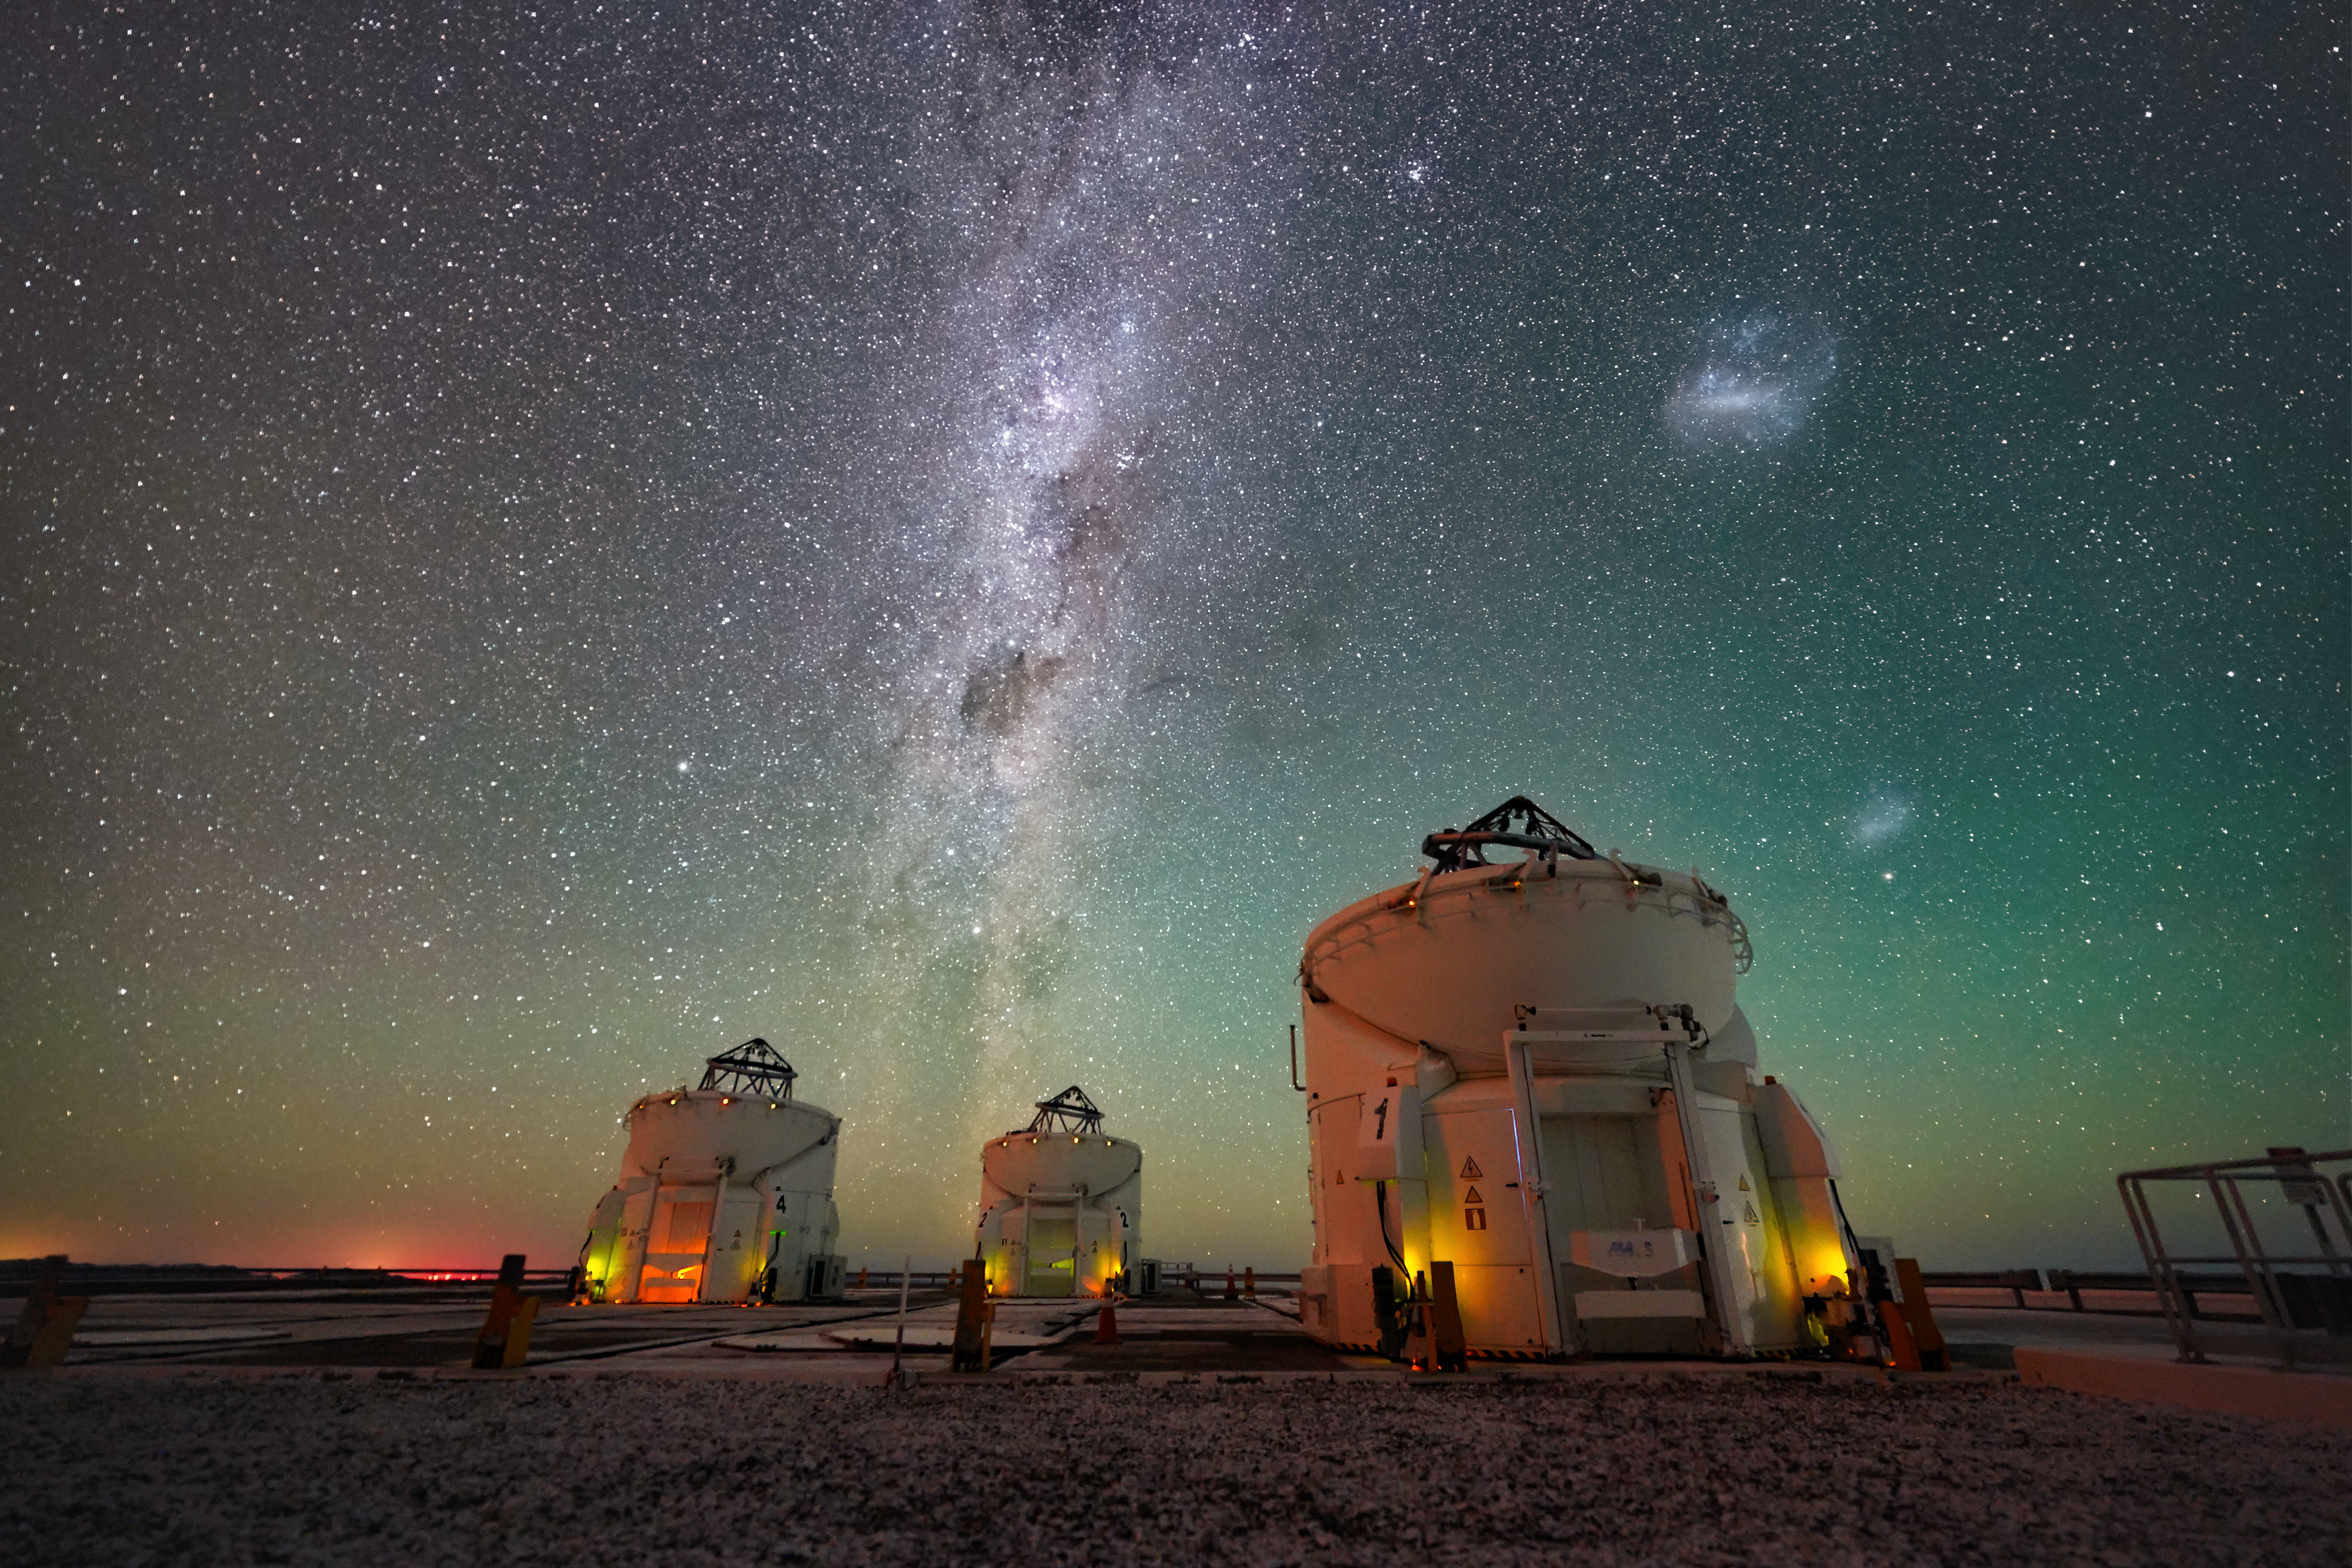

Watching our cosmic neighbourhood

Today’s Picture of the Week shows the stunning night sky above three of the Auxiliary Telescopes (ATs) at ESO’s Paranal Observatory, in Chile’s Atacama Desert. Conditions at the site make it one of the best places on Earth for astronomical observations, with the band of the Milky Way, as well as the Large and Small Magellanic Clouds, visible to the naked eye.

The Large and Small Magellanic Clouds are satellite galaxies that orbit the Milky Way, at distances of about 160 000 and 200 000 light-years, respectively. They are irregular dwarf galaxies, gravitationally bound to our more massive home galaxy. The Small Magellanic Cloud and the lowest part of the Milky Way appear here bathed in green airglow, very faint light emitted by oxygen atoms high up in the atmosphere.

While only three telescopes are pictured in this image, there are, in total, four ATs feeding light into the Very Large Telescope Interferometer (VLTI). These telescopes, each with a 1.8-metre main mirror, can be moved along tracks to 30 different observing points. They all look at the same target, creating a single ‘virtual’ telescope the size of the separation between the telescopes. Different separations allow the VLTI to discern different levels of detail. Among other breakthroughs, the ATs have taken the first close-up picture of a star outside our galaxy: WOH G64, a red supergiant star in the Large Magellanic Cloud.

Credit: ESO/N. Schafer